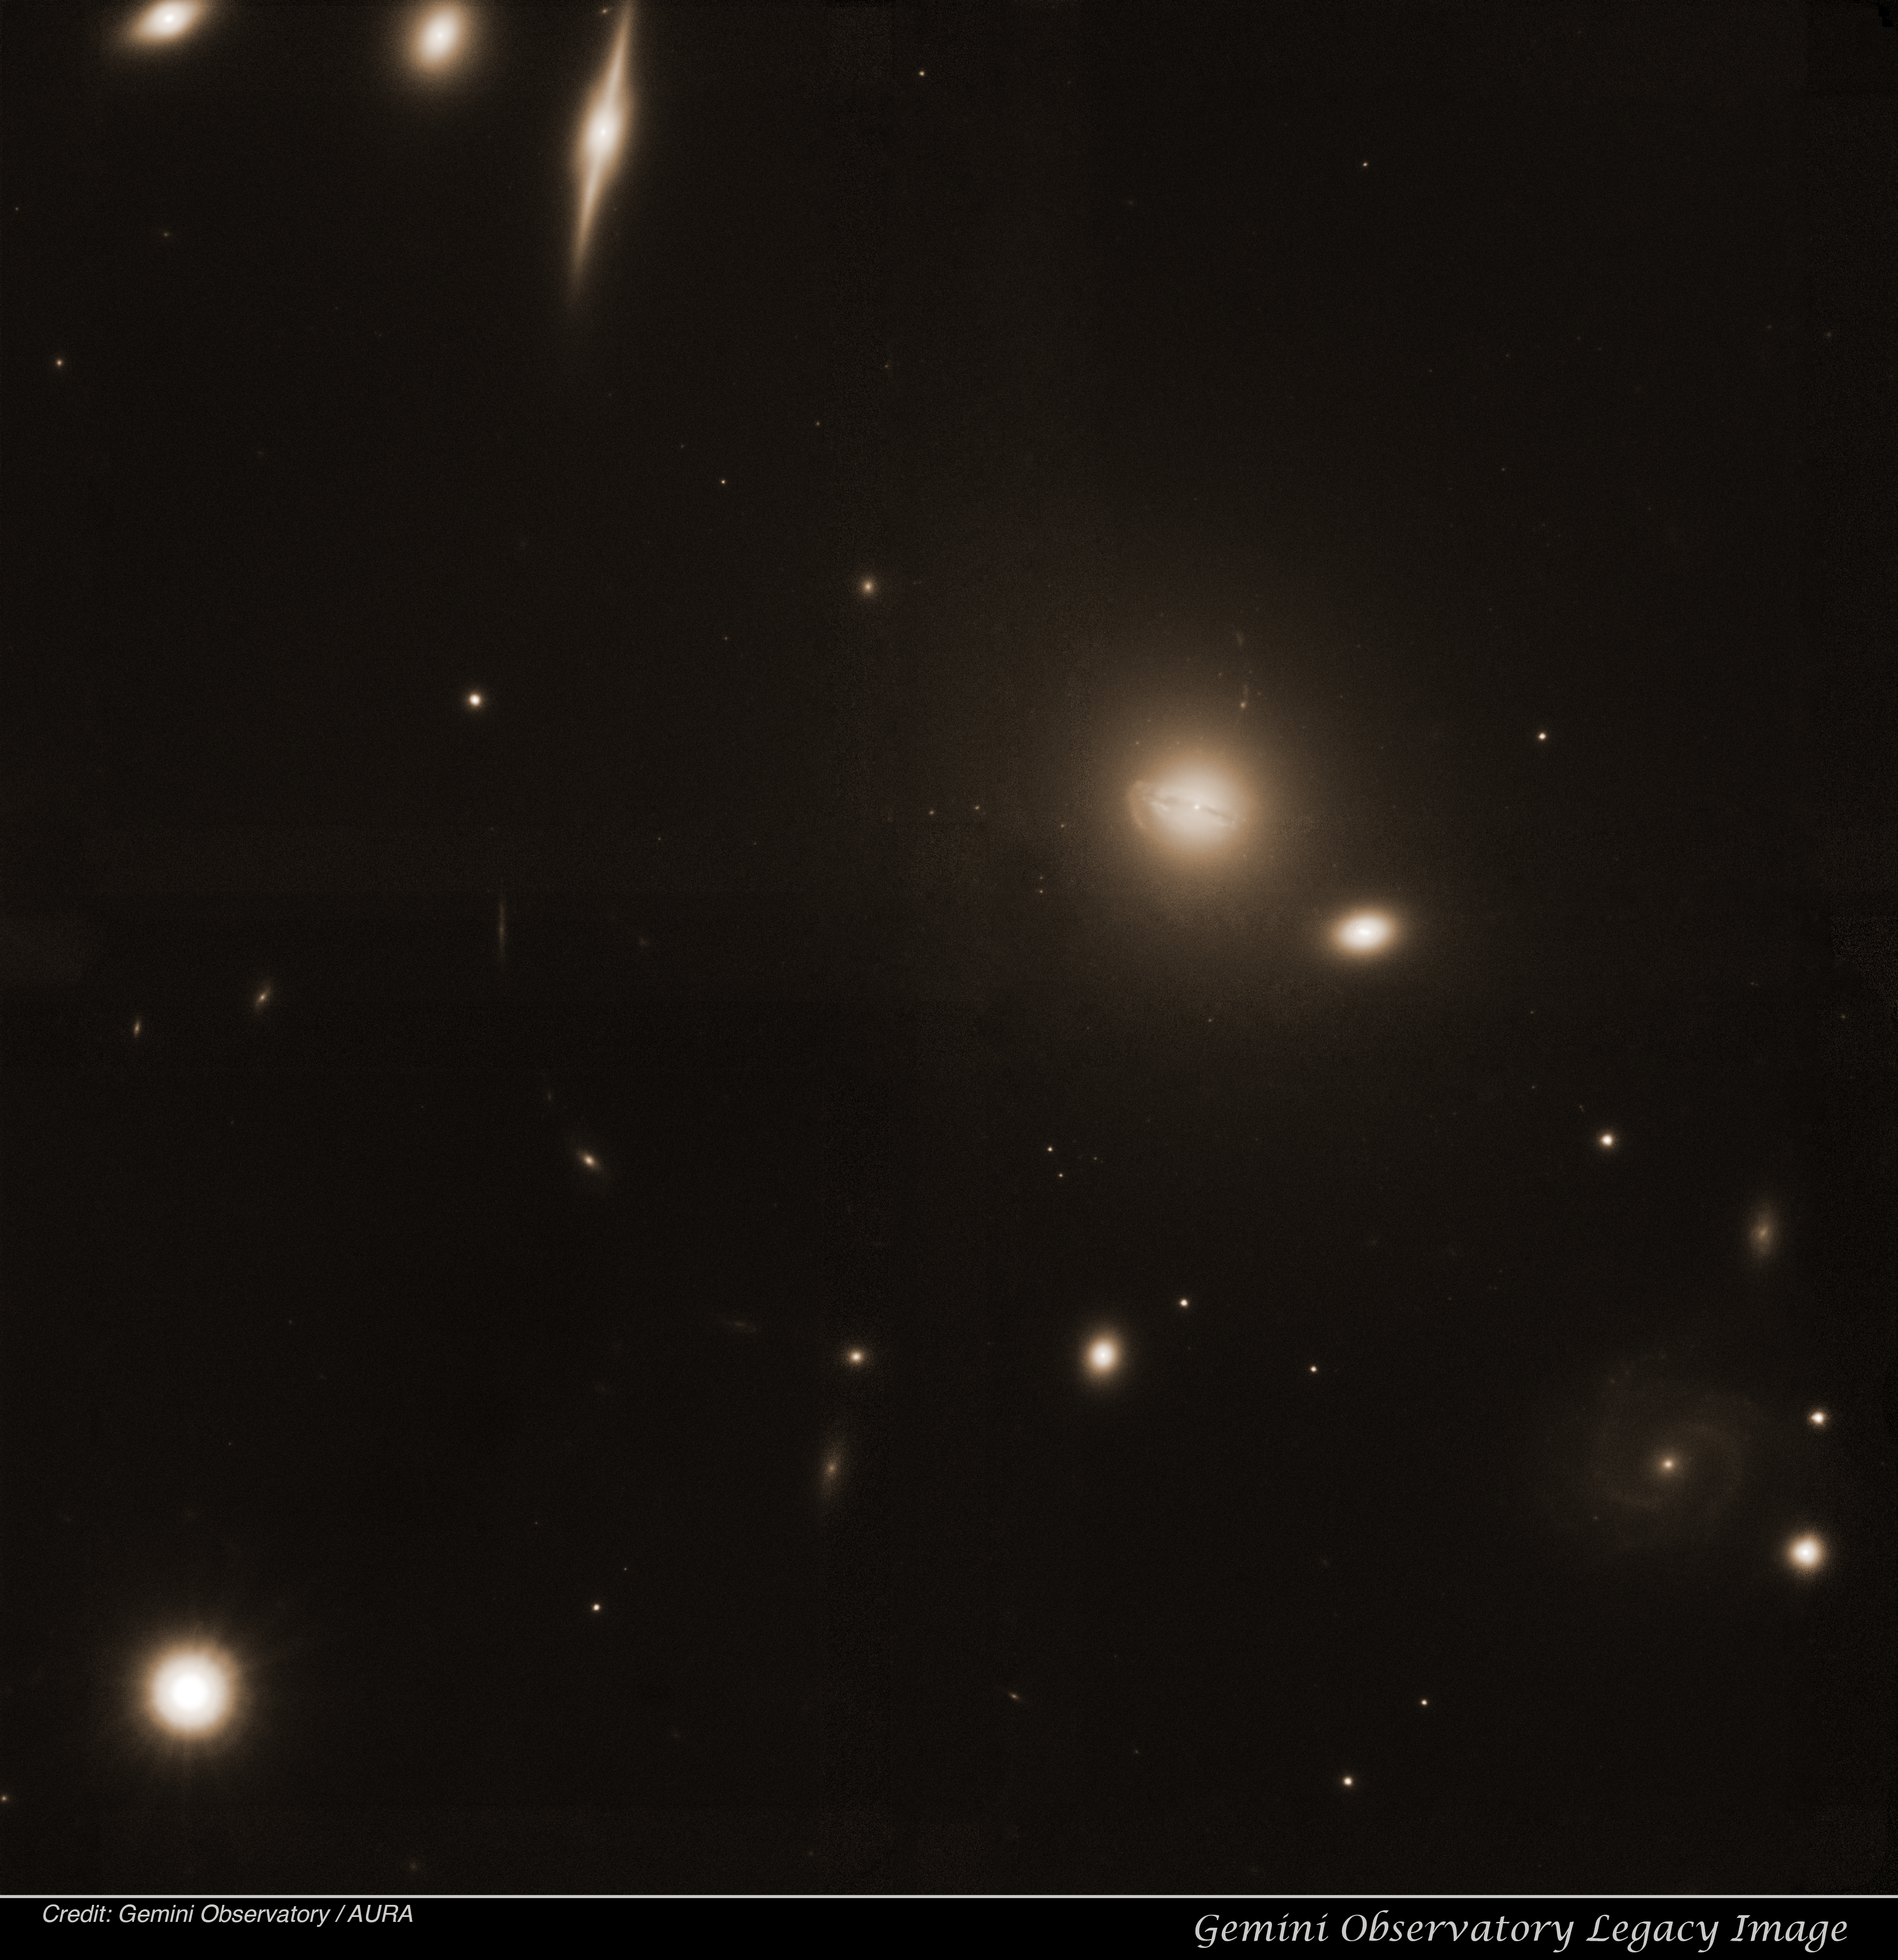

Abell 780

Abell 780 Legacy image.

Credit: International Gemini Observatory/NOIRLab/NSF/AURA